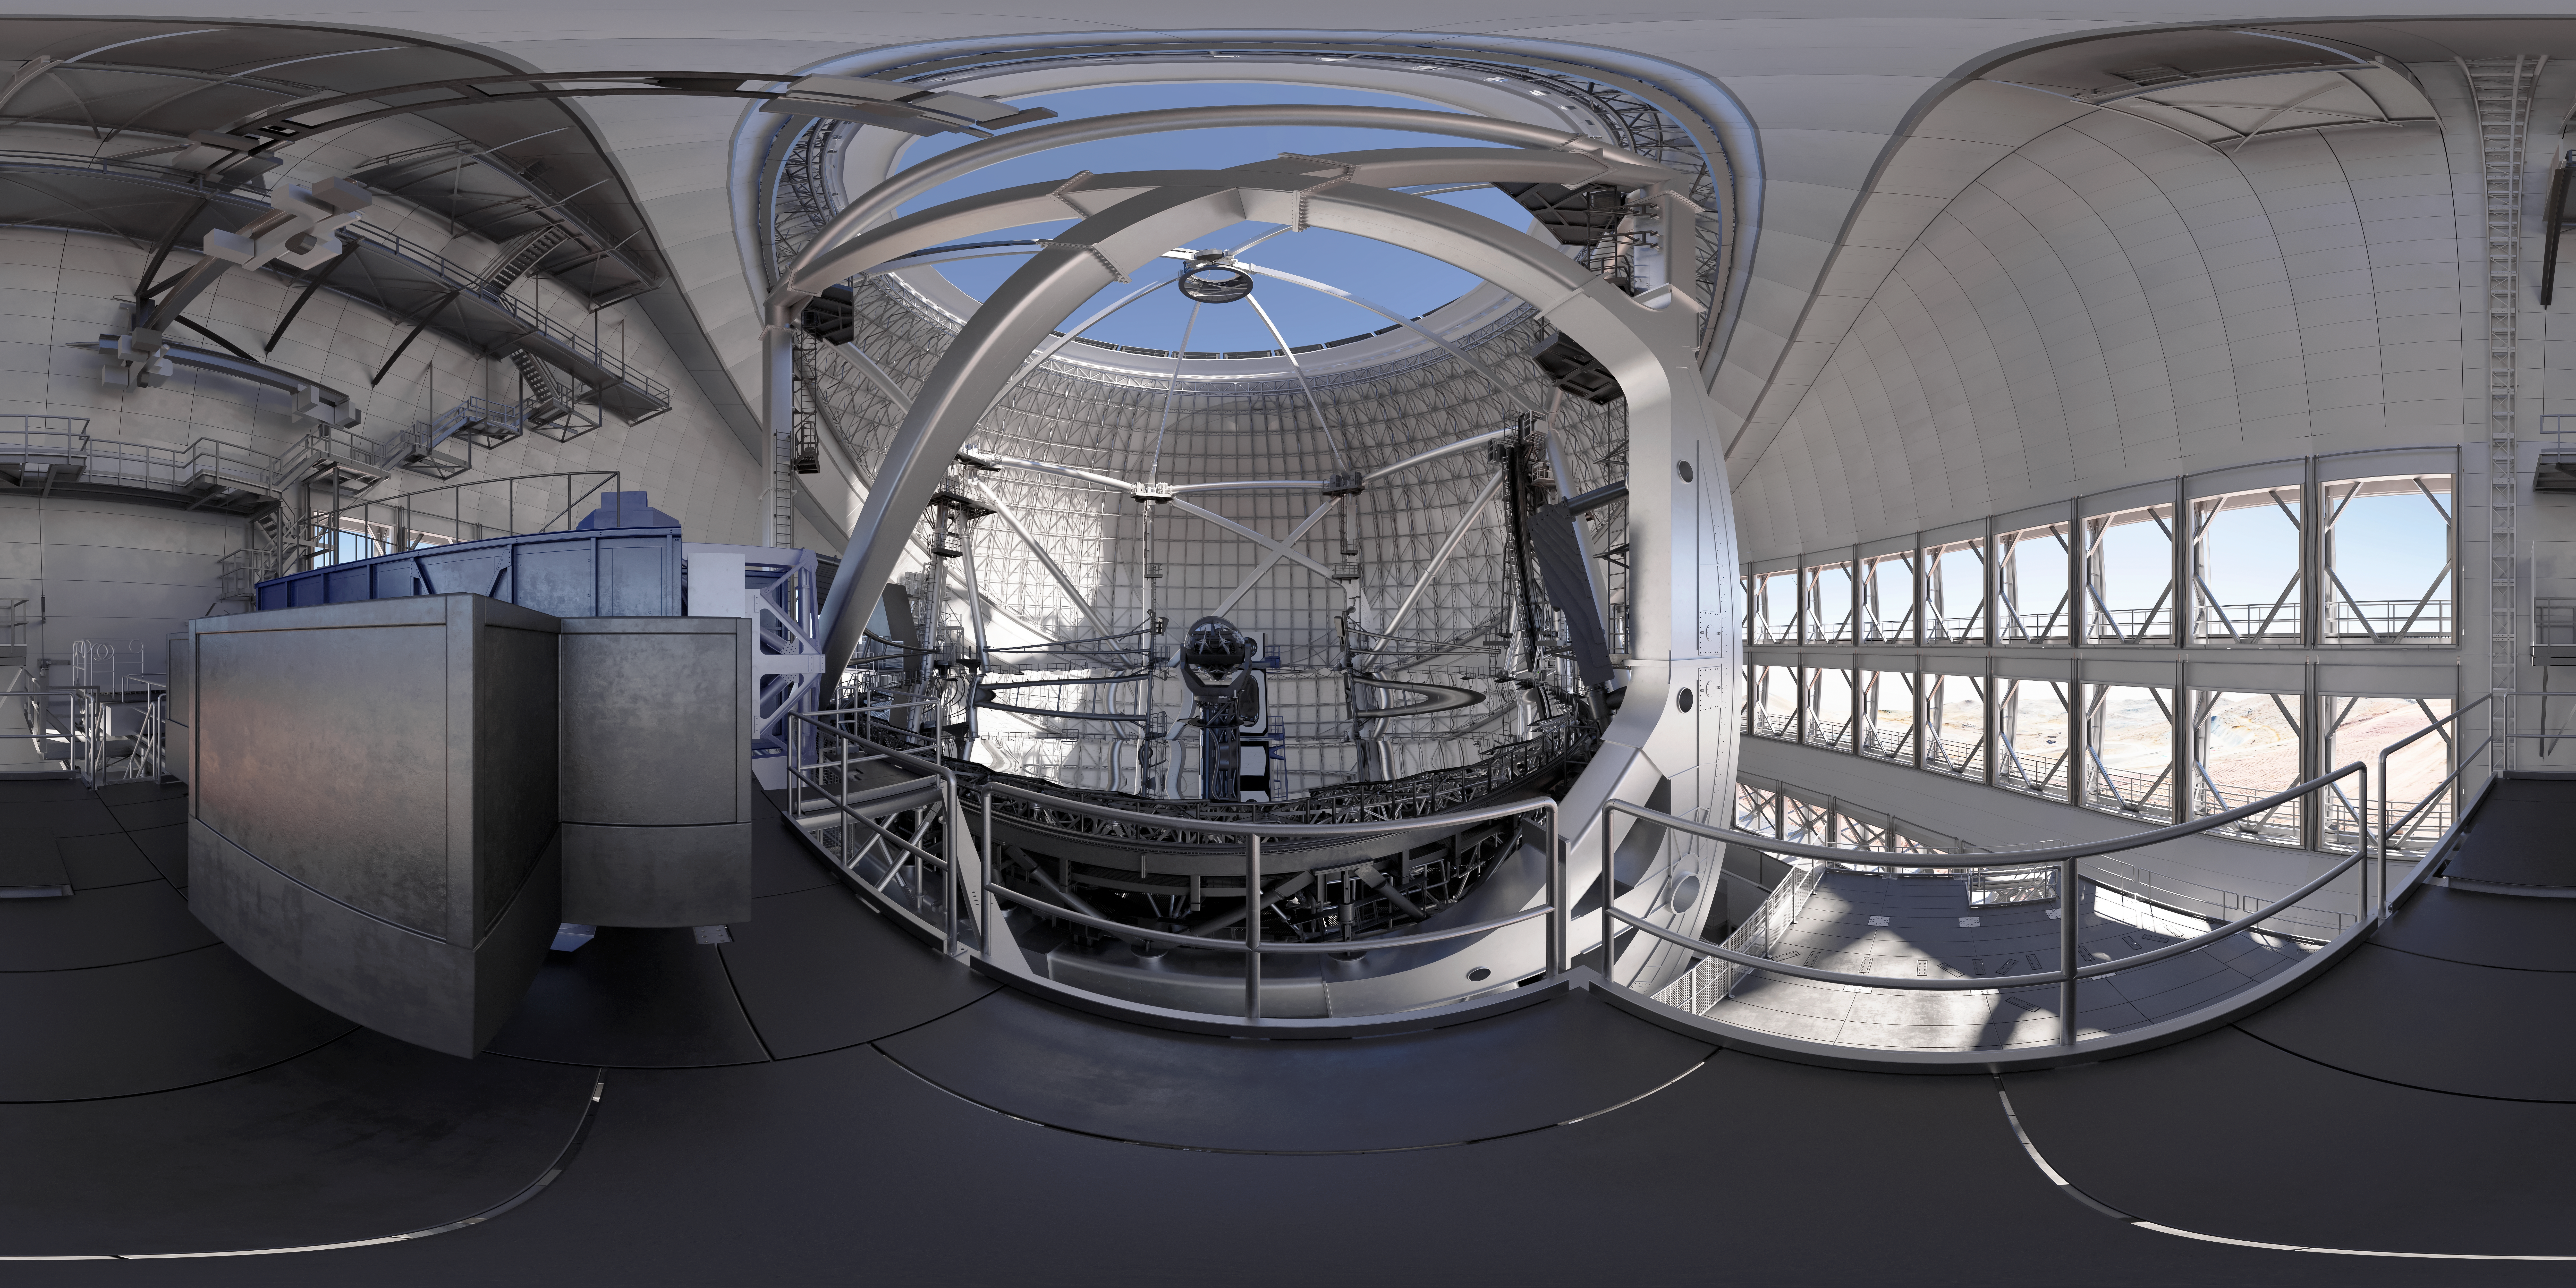

Thirty Meter Telescope 360 Panorama

A 360-degree rendered panorama of the Thirty Meter Telescope facility.

Credit: TMT International Observatory